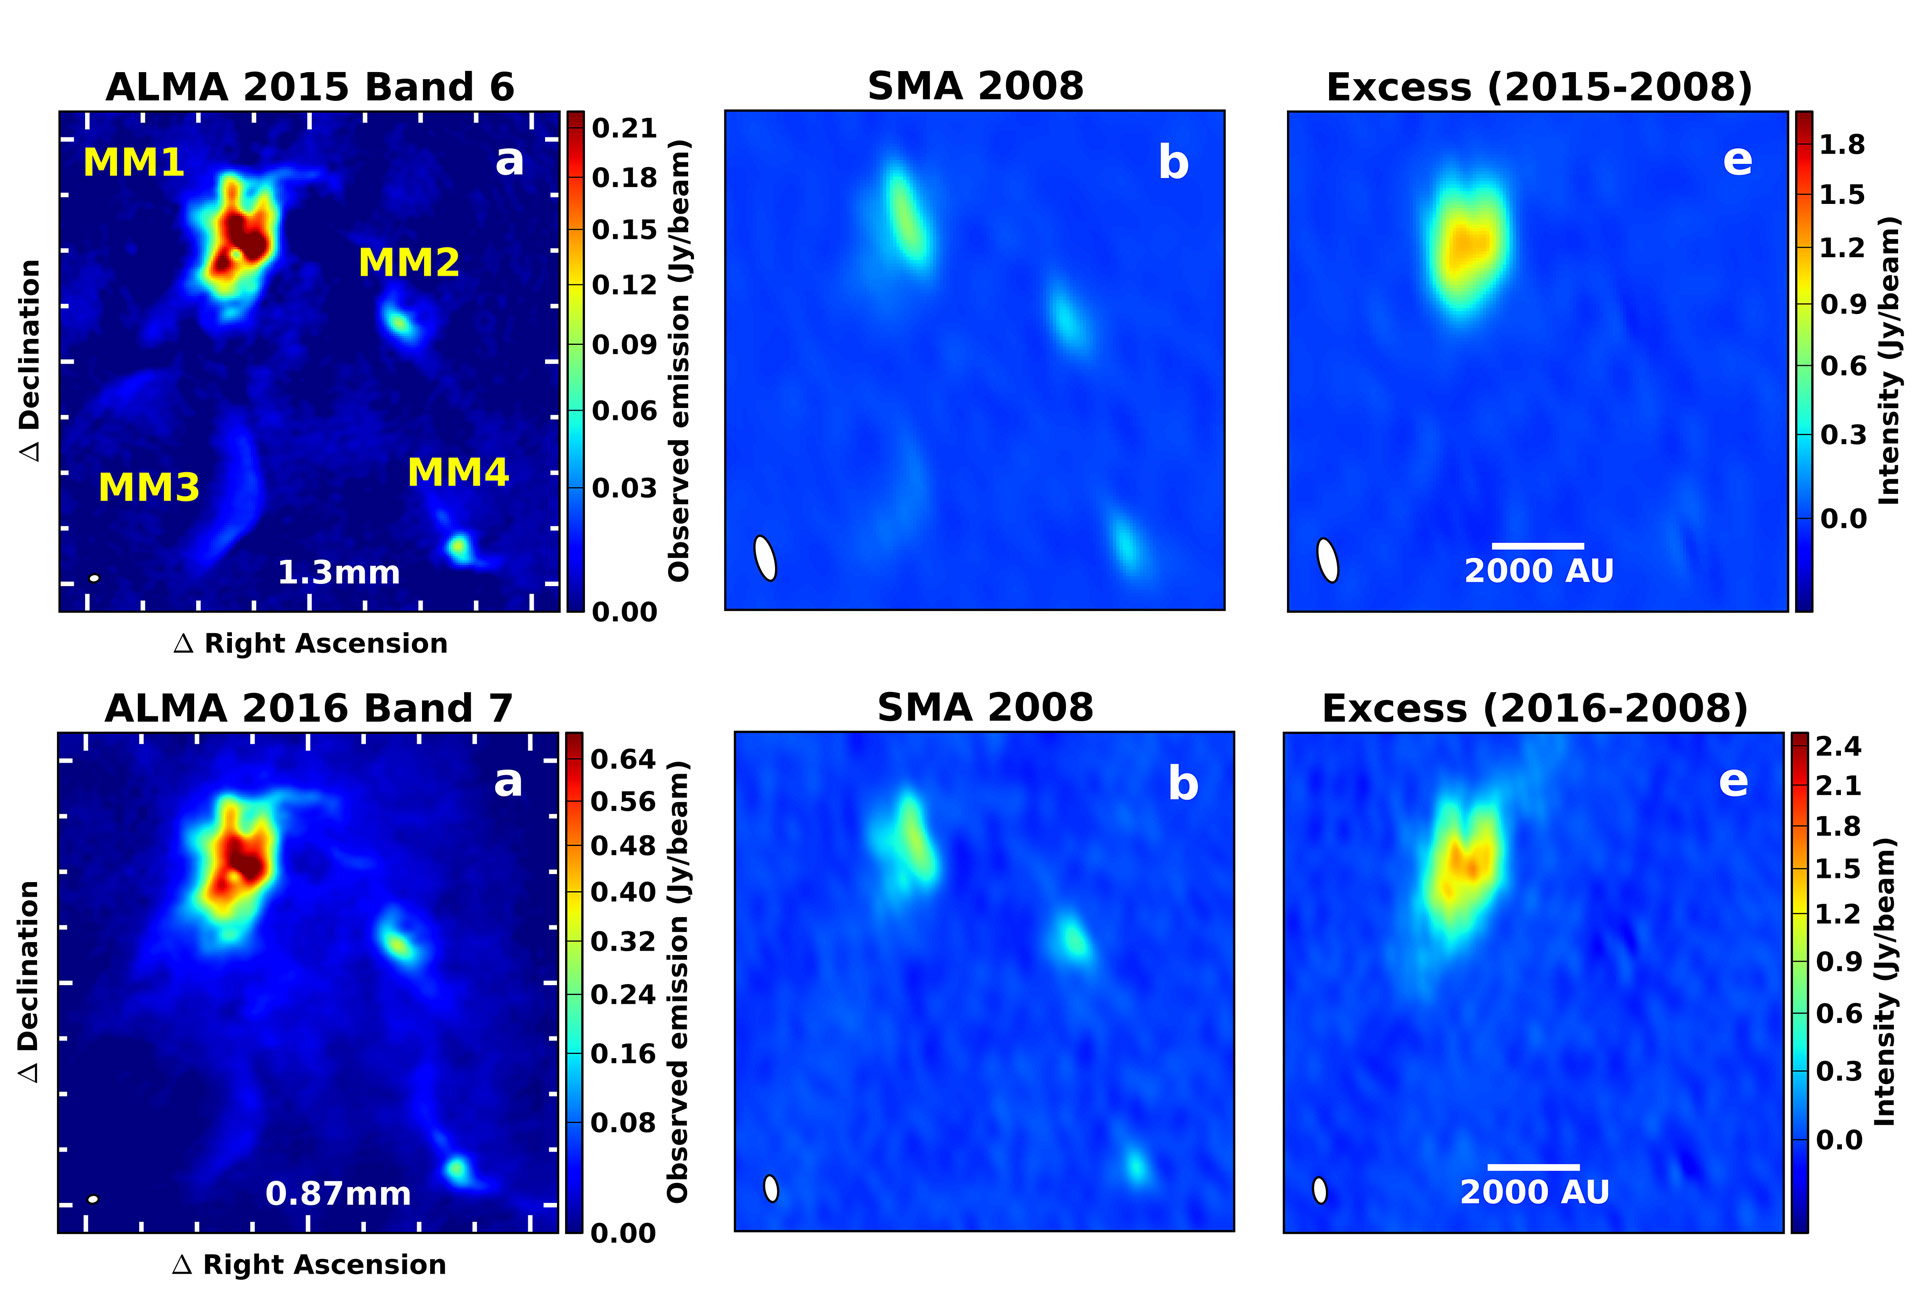

ALMA and SMA Images of NGC 6334I

Comparing observations by two different millimeter-wavelength telescopes, ALMA and the SMA, astronomers noted a massive outburst in a star-forming cloud. Because the ALMA images are more sensitive and show finer detail, it was possible to use them to simulate what the SMA could have seen in 2015 and 2016. By subtracting the earlier SMA images from the simulated images, astronomers could see that a significant change had taken place in MM1 while the other three millimeter sources (MM2, MM3, and MM4) are unchanged.

Credit: ALMA (ESO/NAOJ/NRAO); SMA, Harvard/Smithsonian CfA